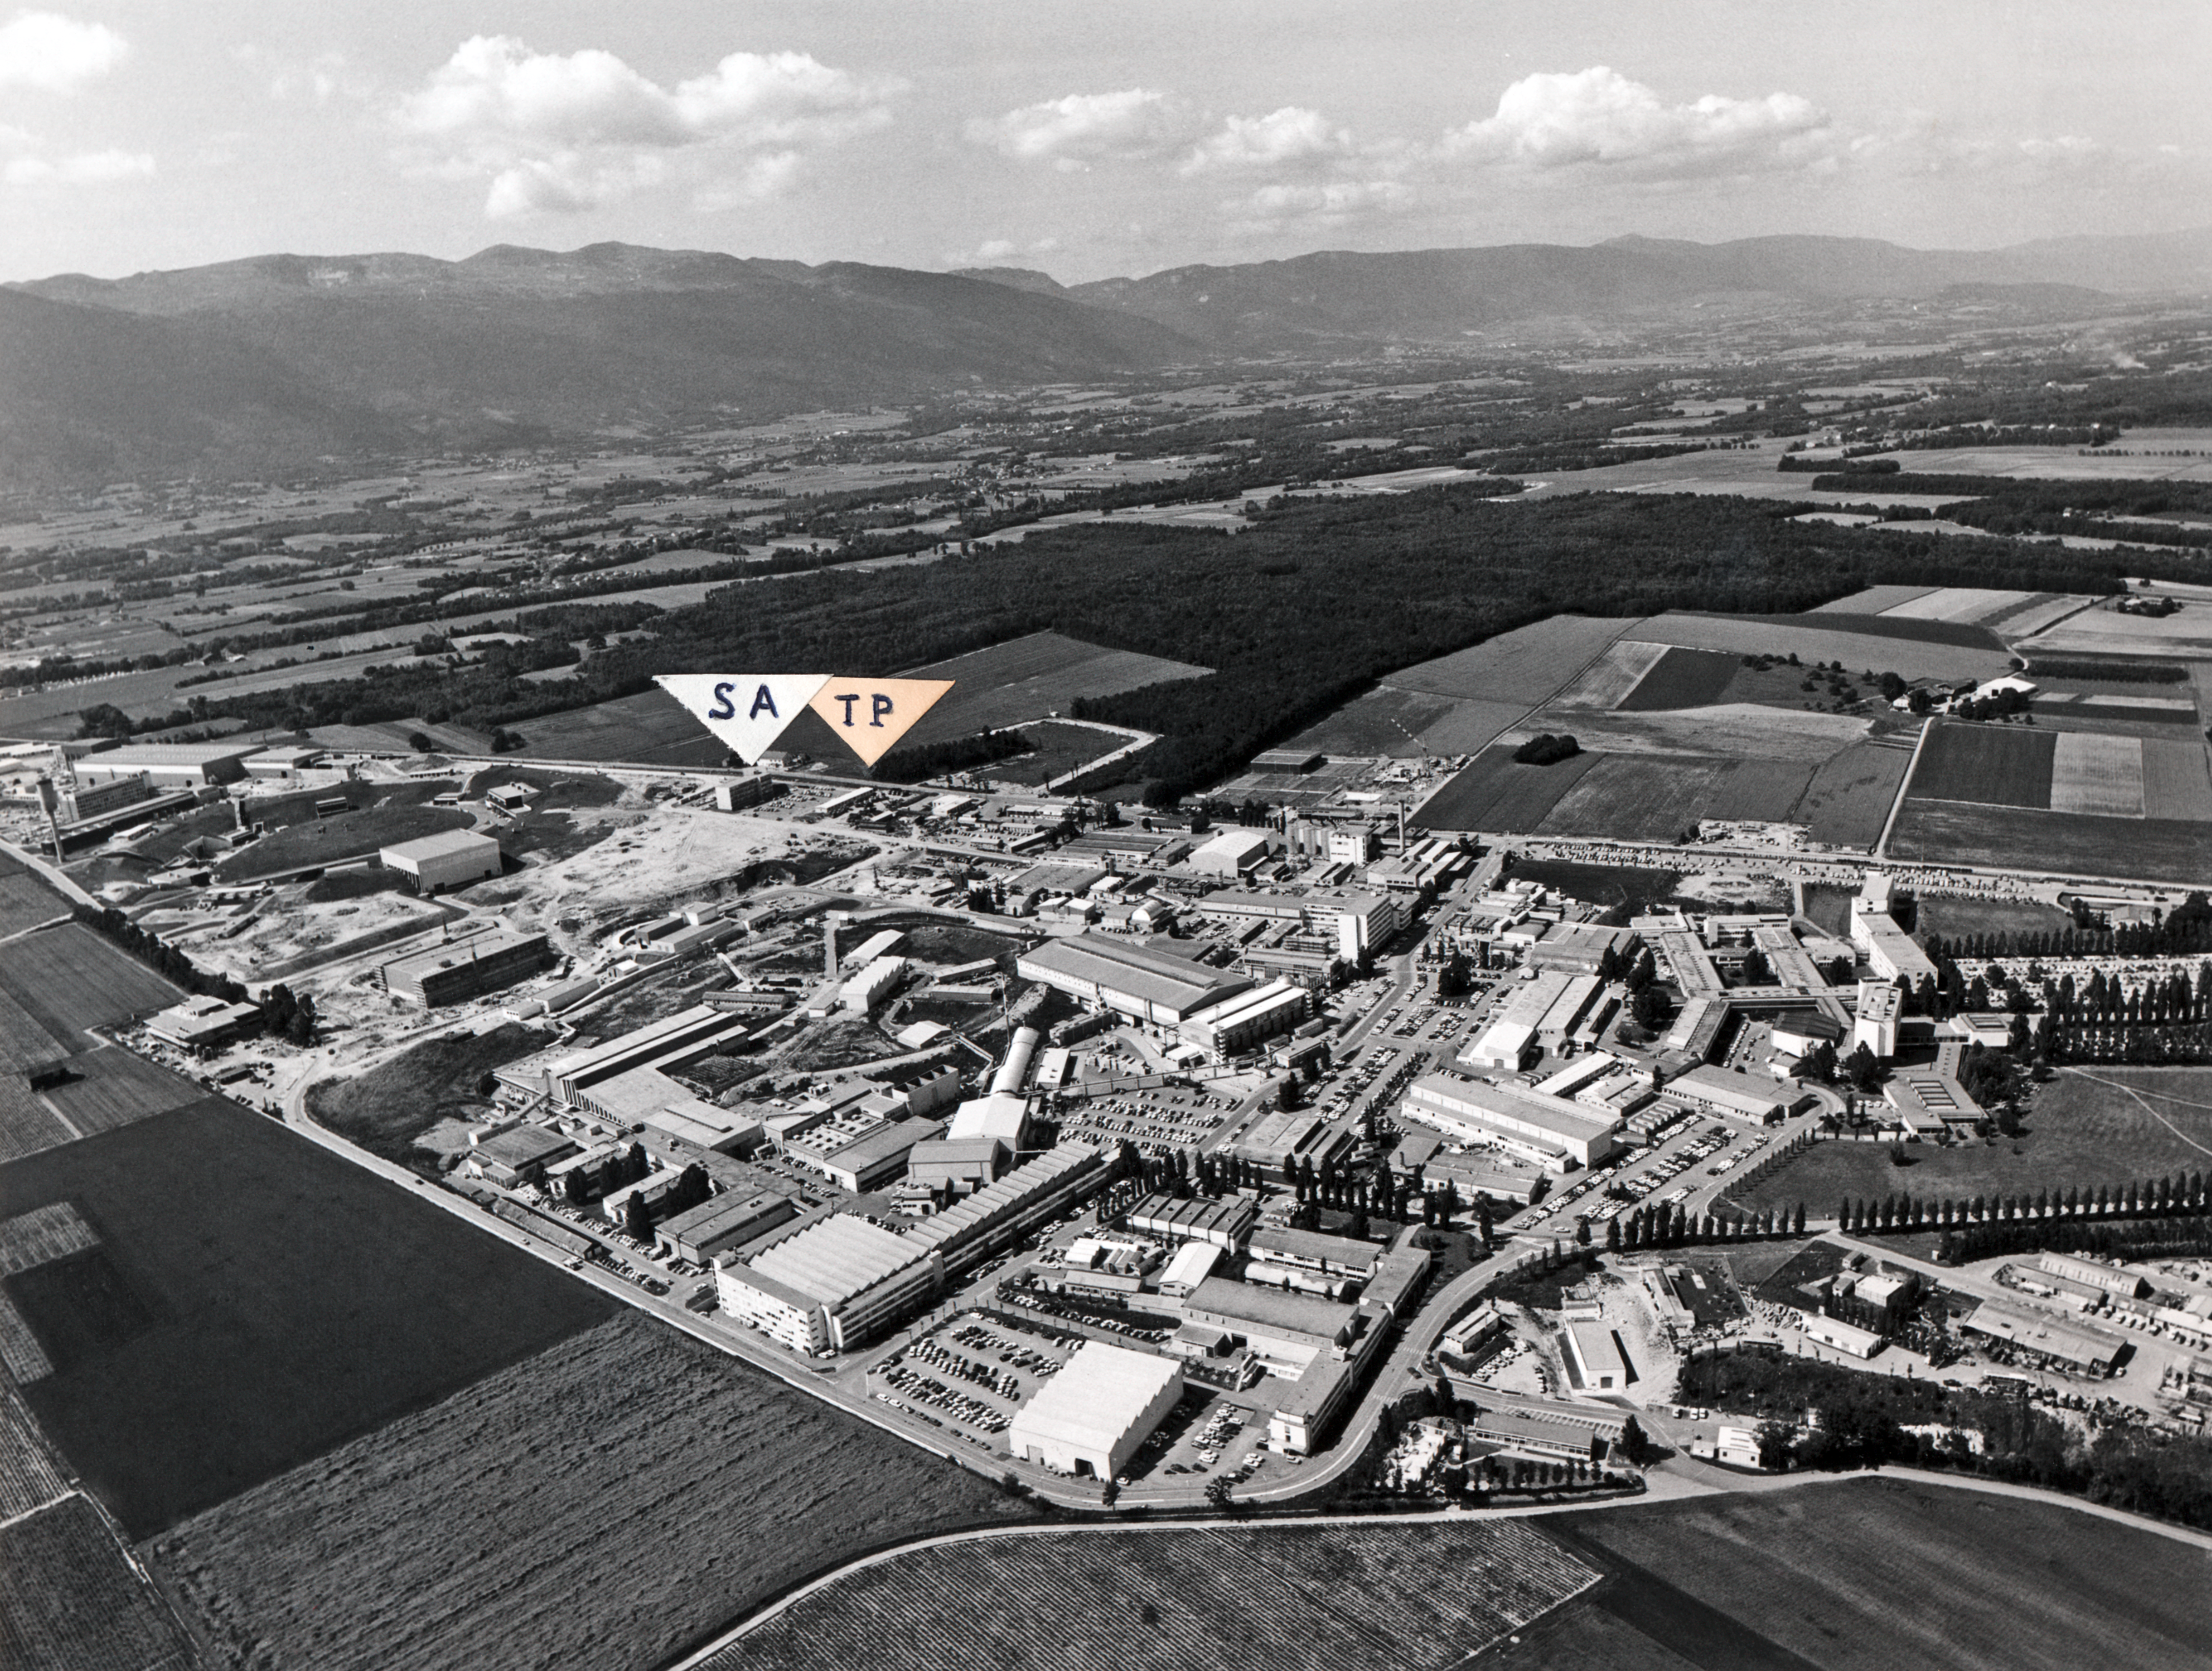

The CERN complex near Geneva

Image of the CERN complex near Geneva where ESO's newly created Telescope Division moved in 1970.

Credit: ESO